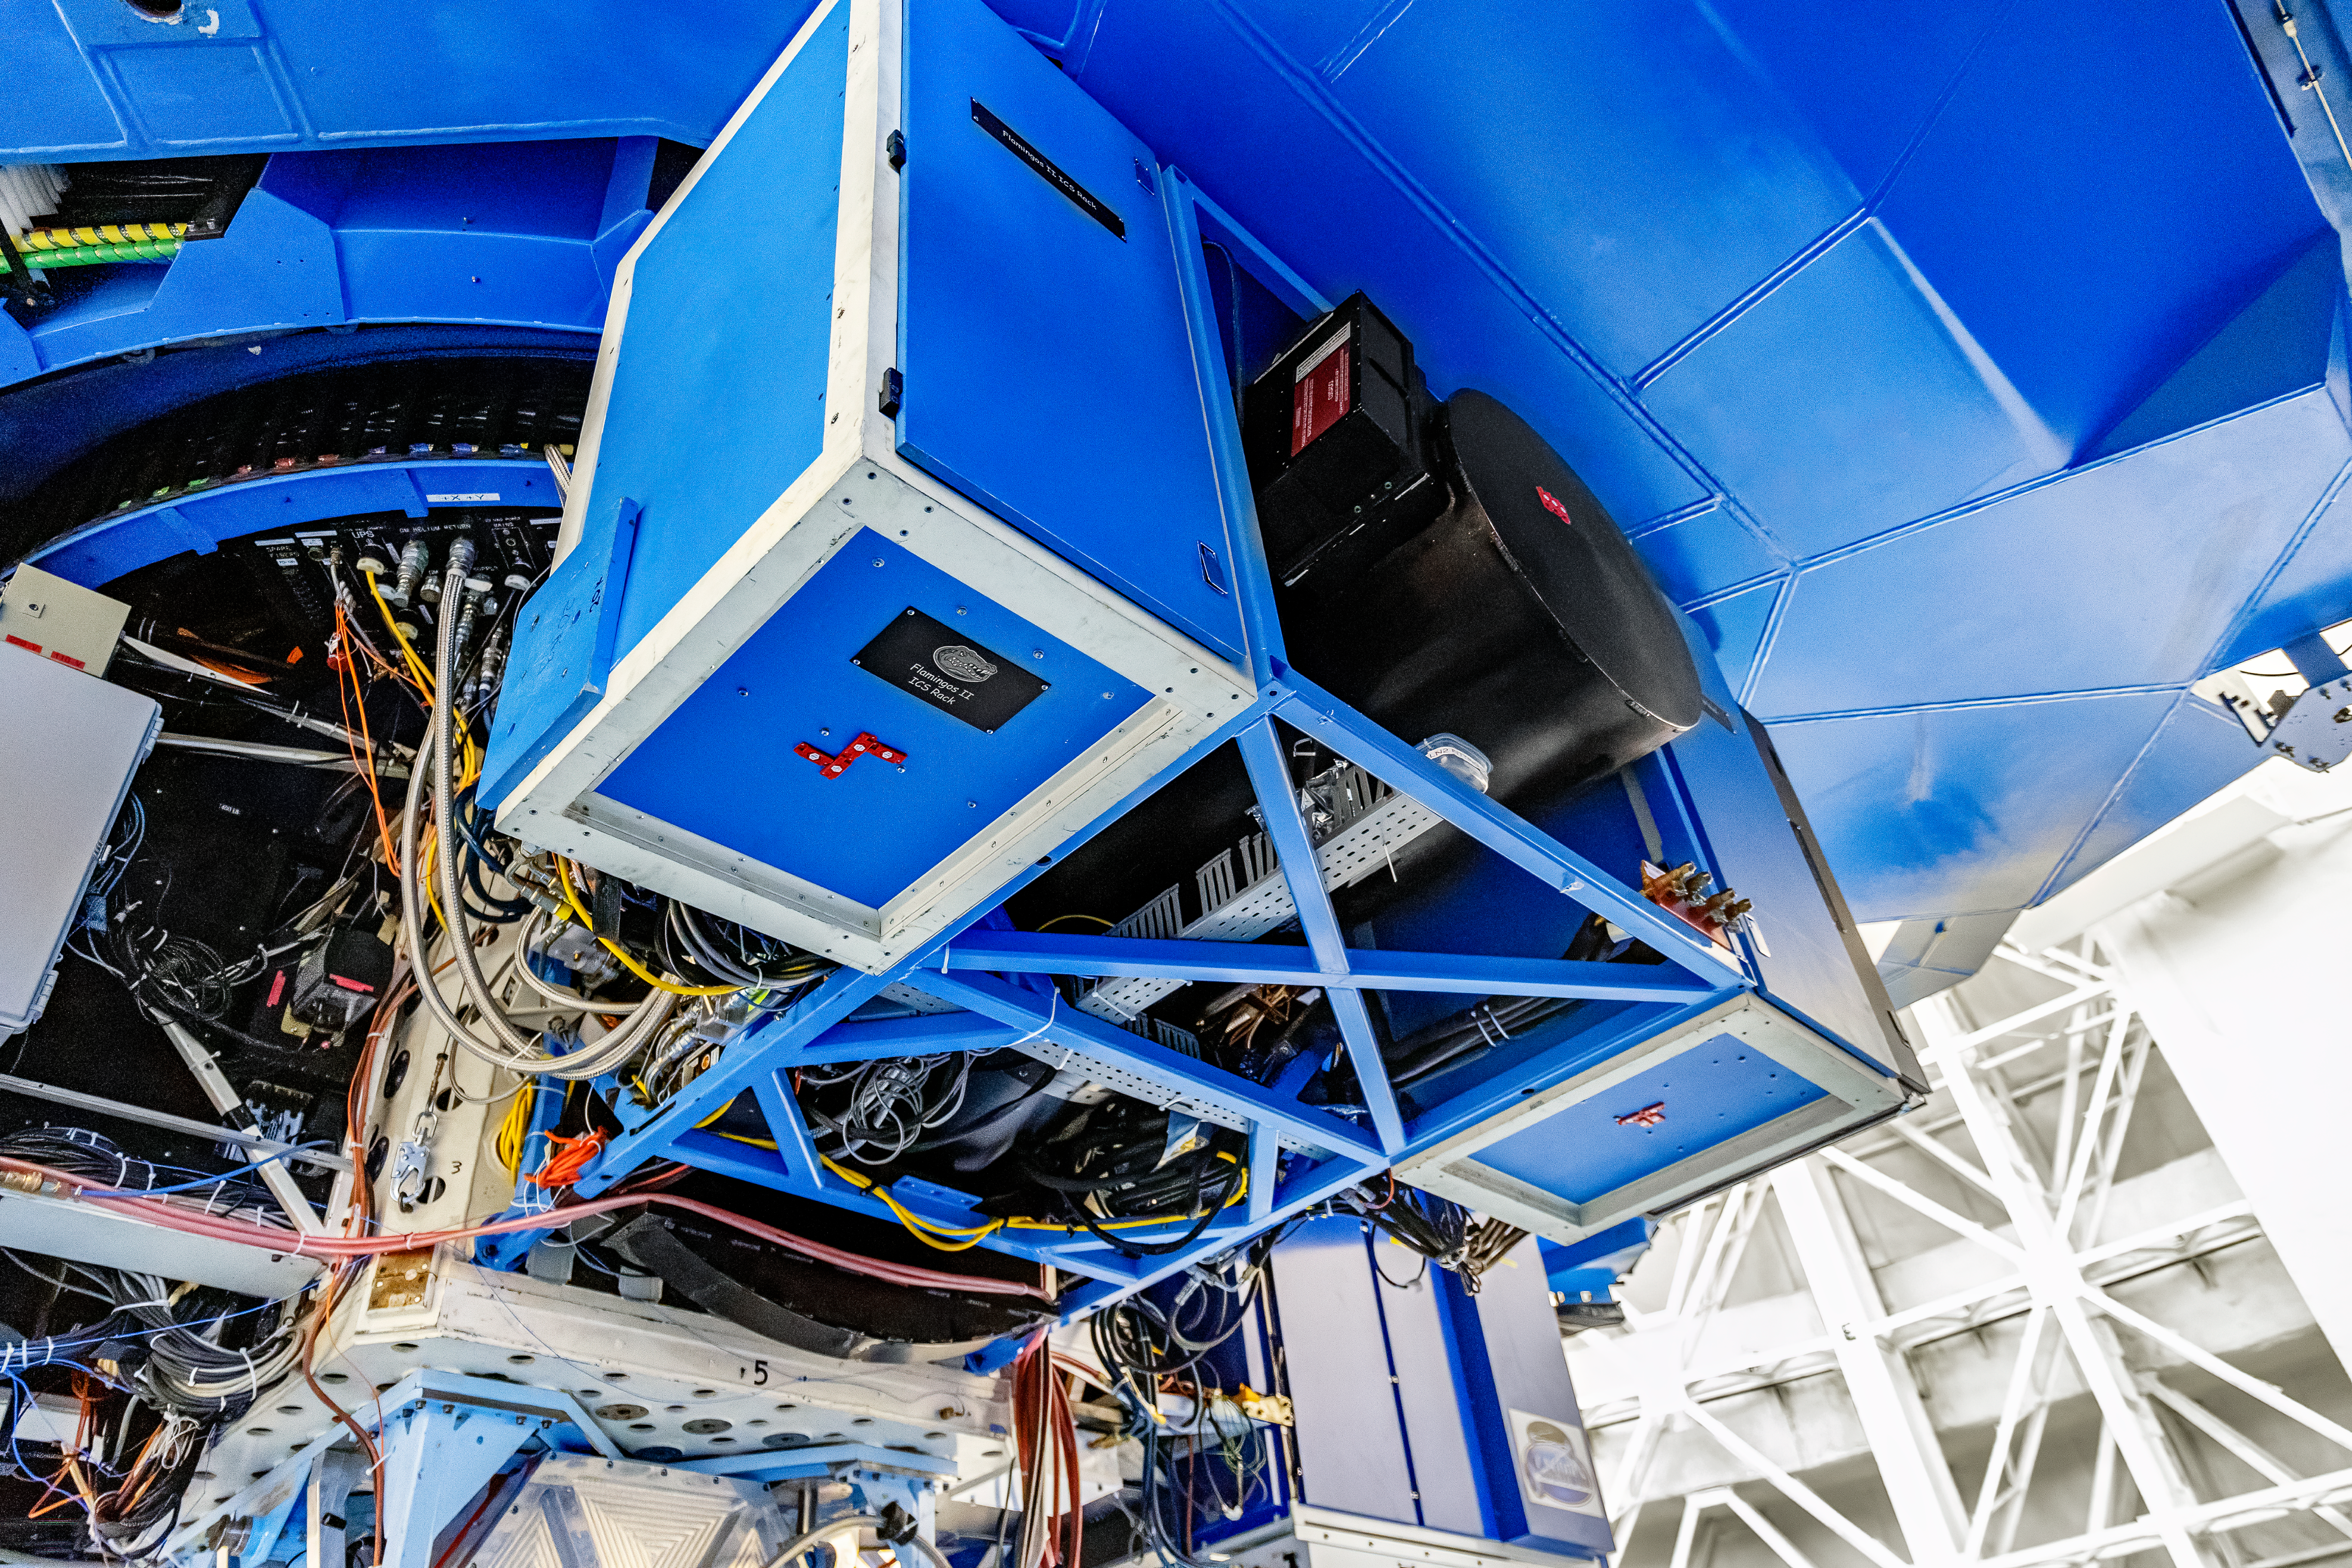

FLAMINGOS 2

The instrument FLAMINGOS 2 mounted on Gemini South on Cerro Pachón in Chile.

Credit: CTIO/NOIRLab/NSF/AURA/D. Munizaga